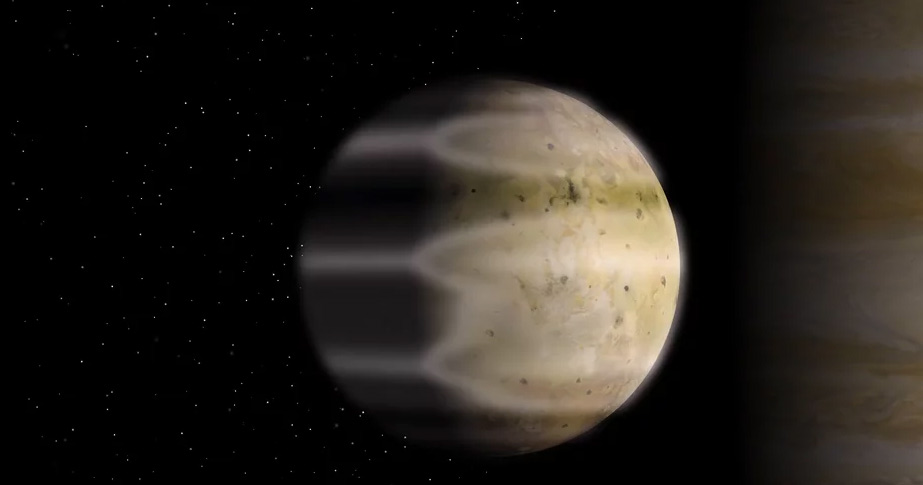

Visual Comparison of Atmospheres of Earth and Io

Find out more at : https://public.nrao.edu/explorer/milkyway/TheMilkyWayExplorer.php?map=MWE_SolarSystem&id=SS_010.

Credit: Alexandra Angelich (NRAO/AUI/NSF); NASA/Goddard Space Flight Center; Steve Albers/NOAA; NASA/Björn Jónsson. Music: Mark Mercury.